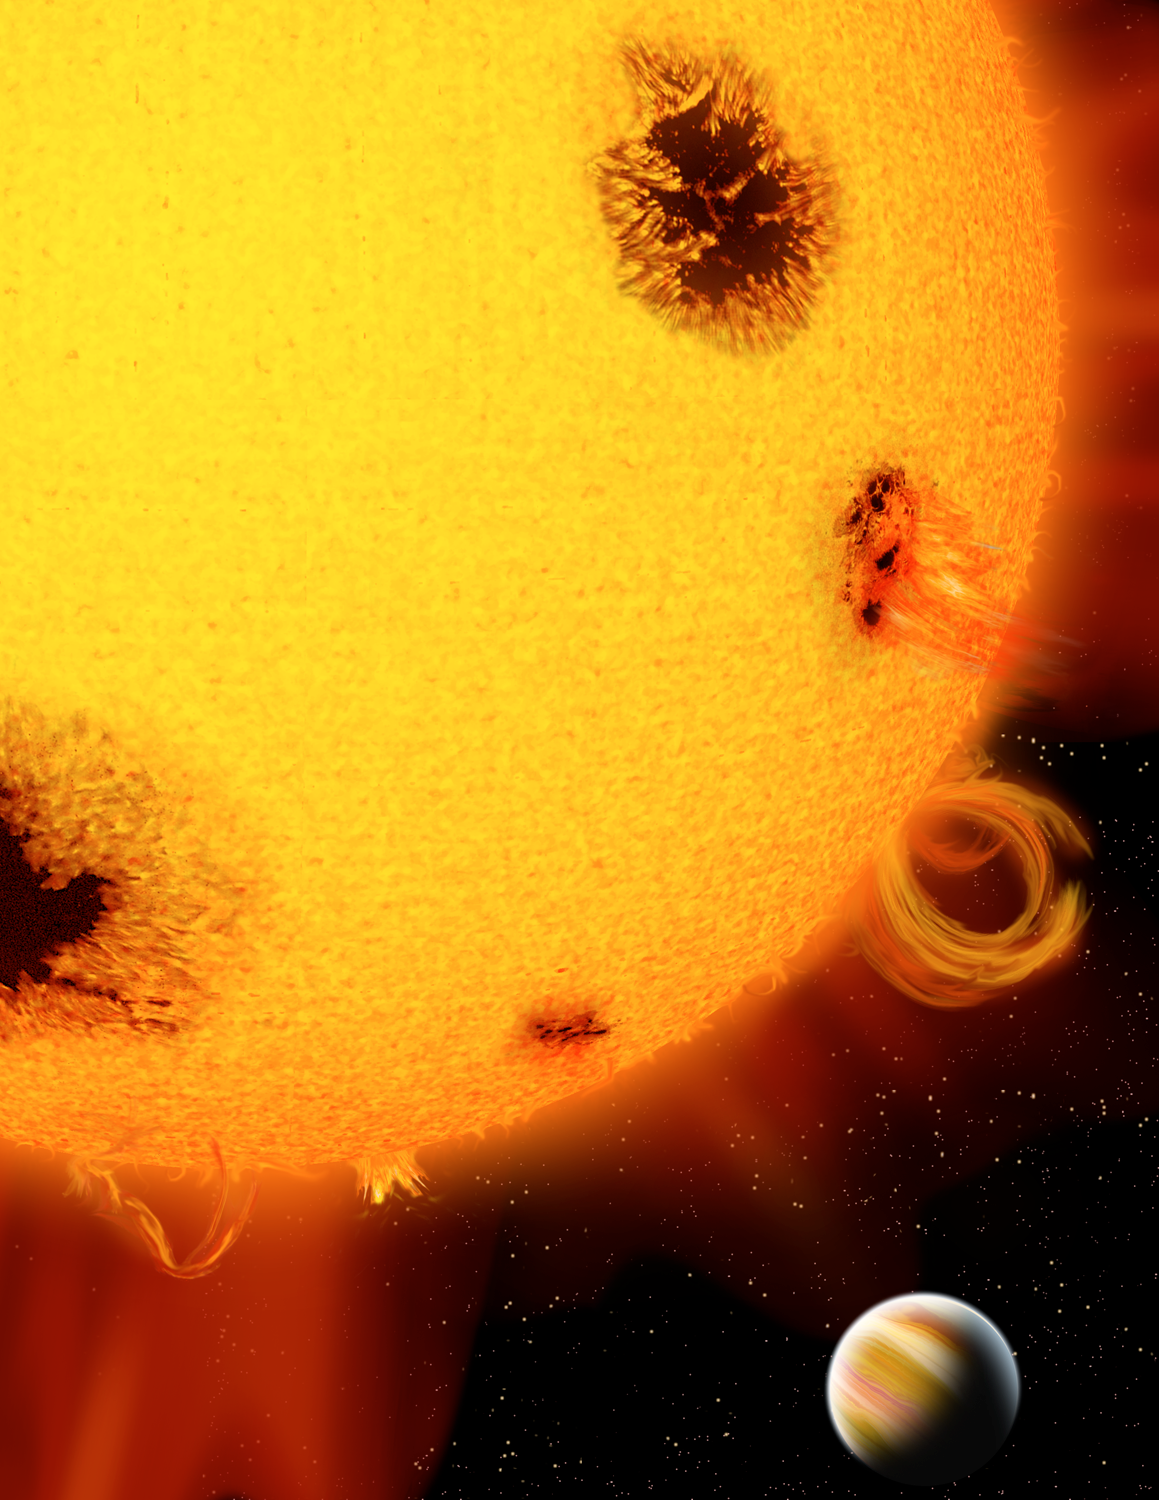

Young star with planetary companion

An artist’s rendition shows a planet orbiting a very young, active star pocked with dark star spots and speckled with flares and other surface activity. A team led by a University of Florida astronomer announced the discovery of the planet orbiting a star just 600 million years old, one of the youngest stars ever found with a planetary companion at the January, 2006 AAS meeting. In a development expected to dramatically speed the hunt for planets in coming years, the astronomers used a new, more effective planet-finding instrument attached to a telescope at the Tucson-based Kitt Peak National Observatory to find the planet, located about 100 light years away in the constellation Virgo.

Credit: P. Marenfeld and NOIRLab/NSF/AURA